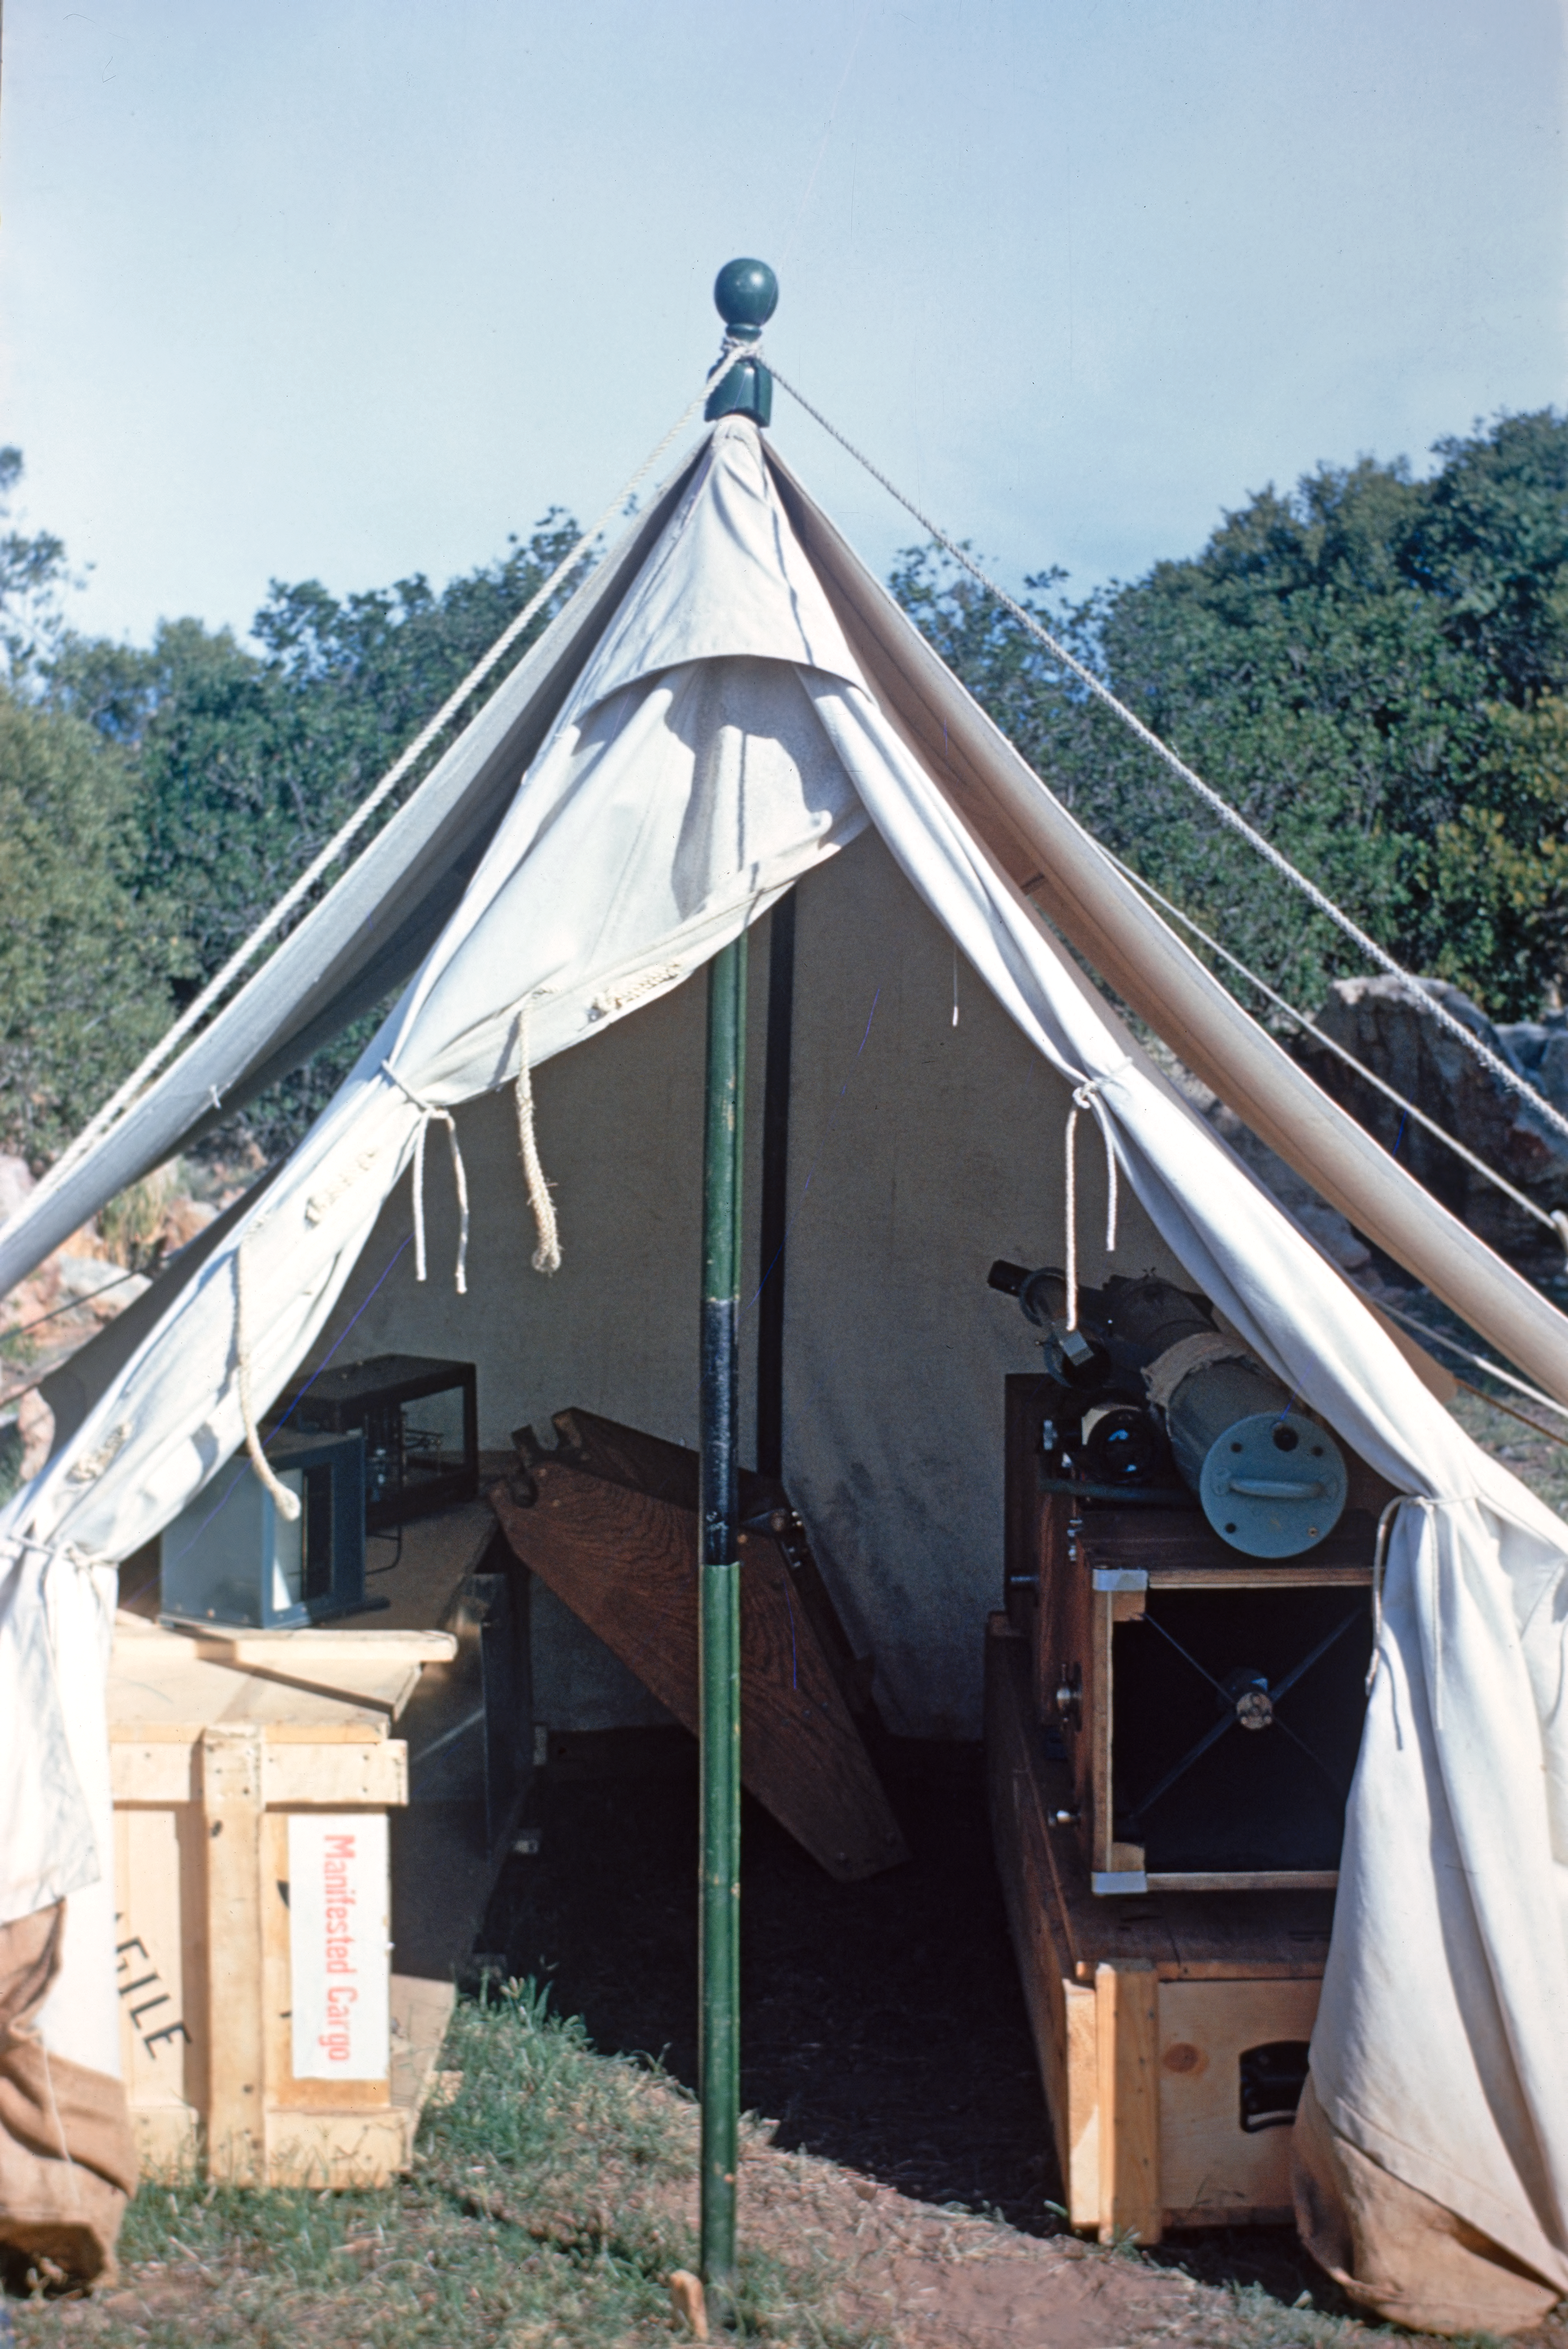

Site testing station in Karoo, South Africa

A tent was the shelter for people and the equipment at the site testing station in the Karoo region, South Africa, in 1955-1957.

Credit: J. Dommaget/ESO and J. Boulon/ESO